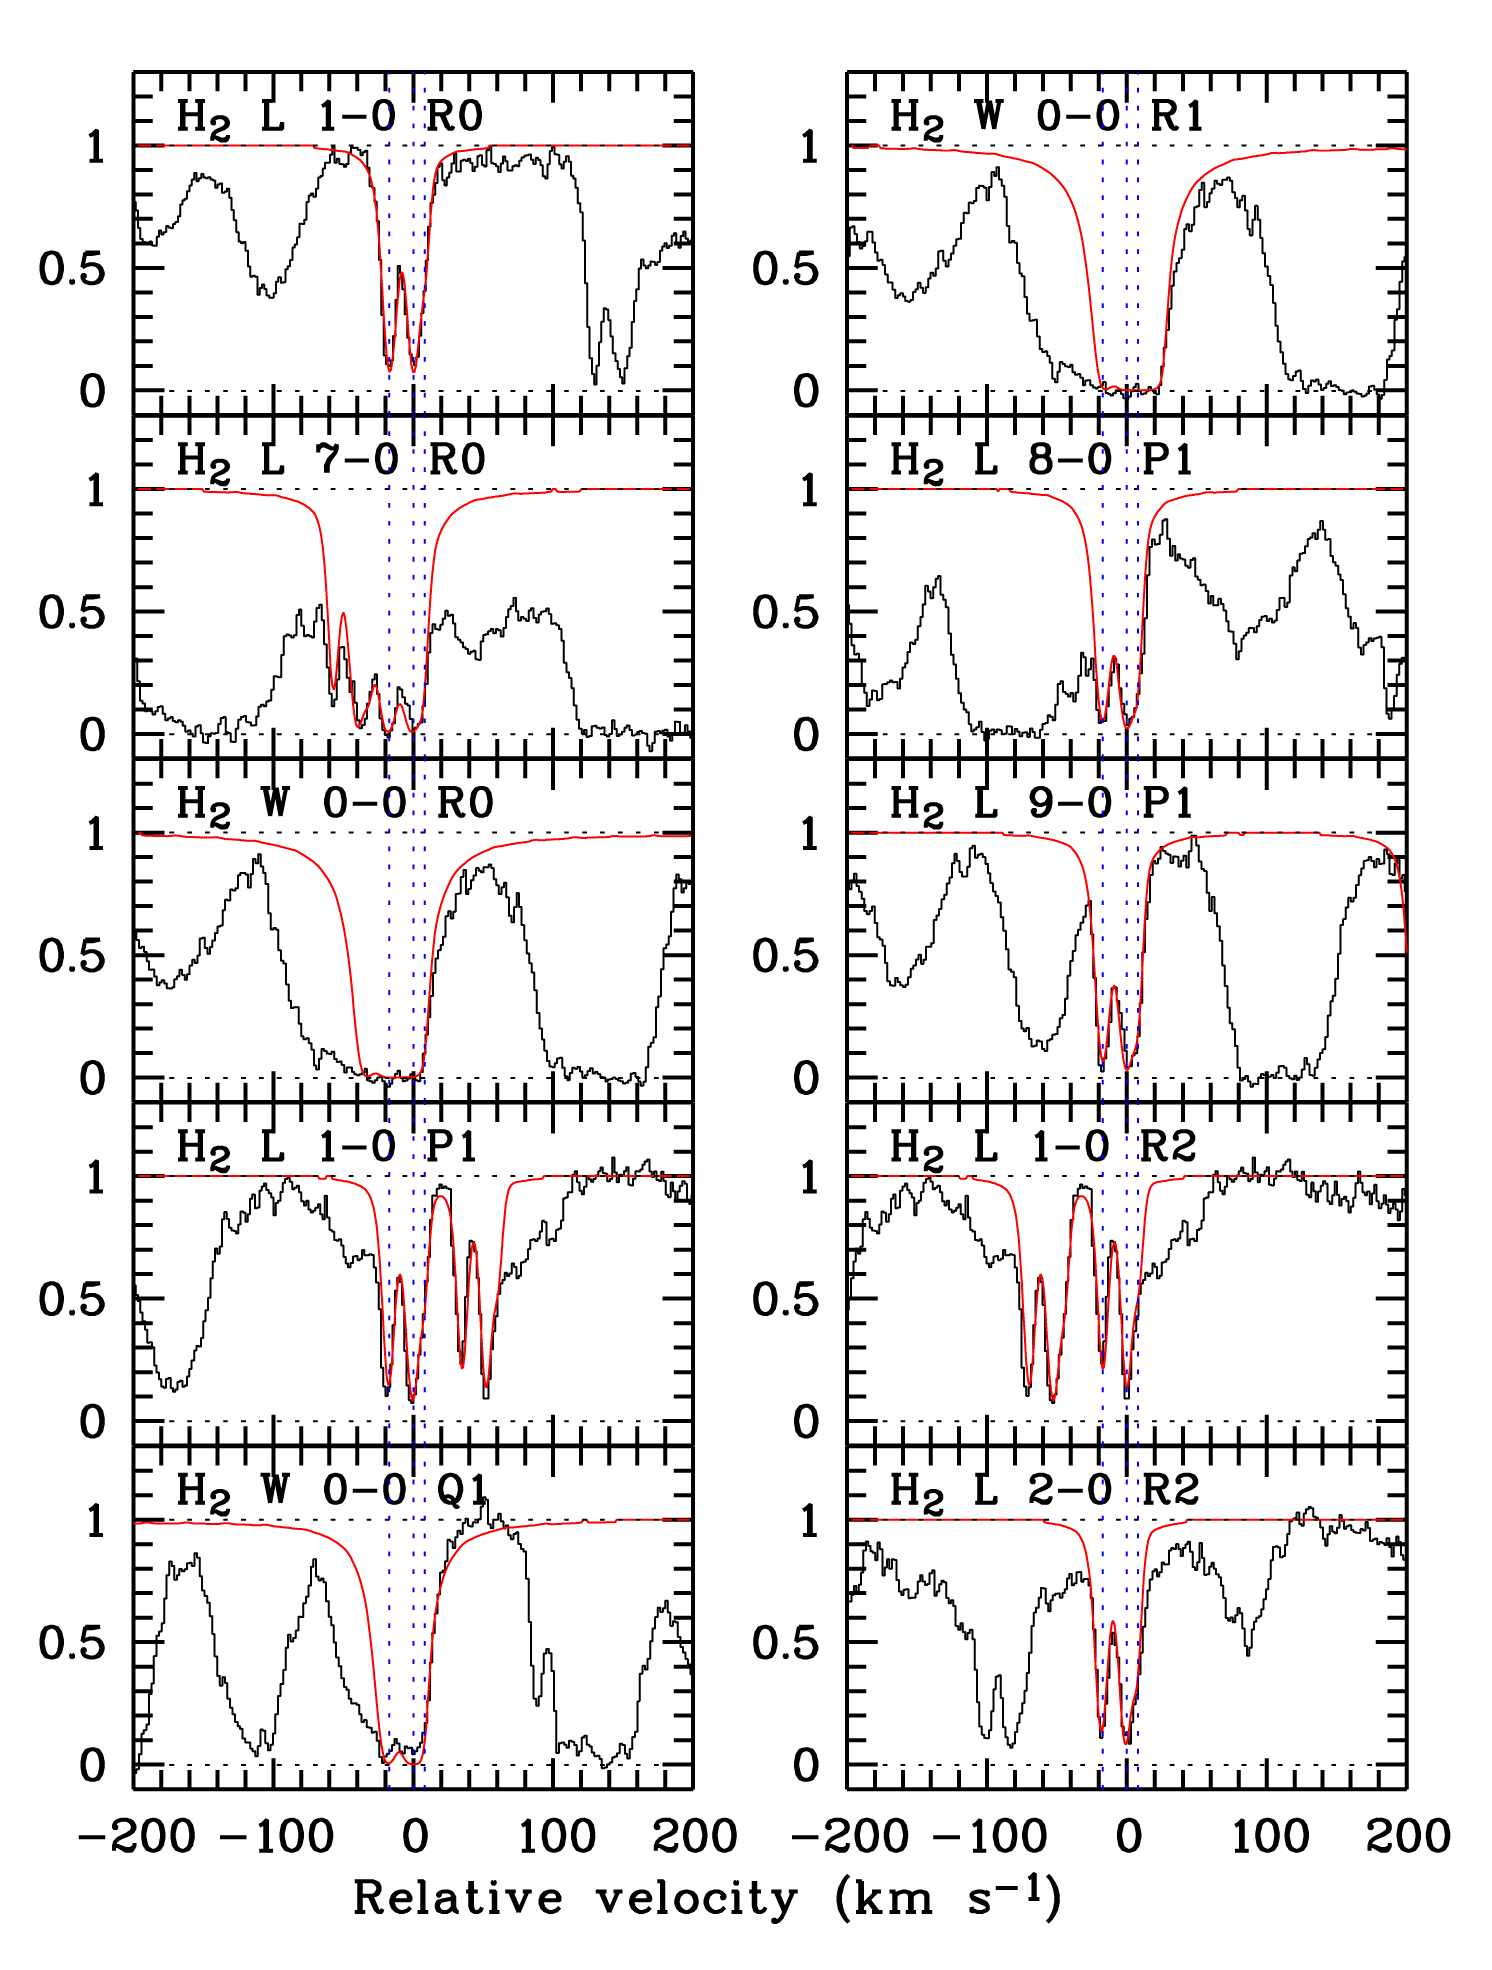

Molecular hydrogen in distant galaxy

Spectrum of the quasar PSS J 1443+2724, revealing the otherwise invisible galaxy at a redshift of 4.224. The velocity profiles of selected transition lines from some rotational levels of H2 are shown. The best fit is superposed in red on the observed spectrum (in black).

Credit: ESO